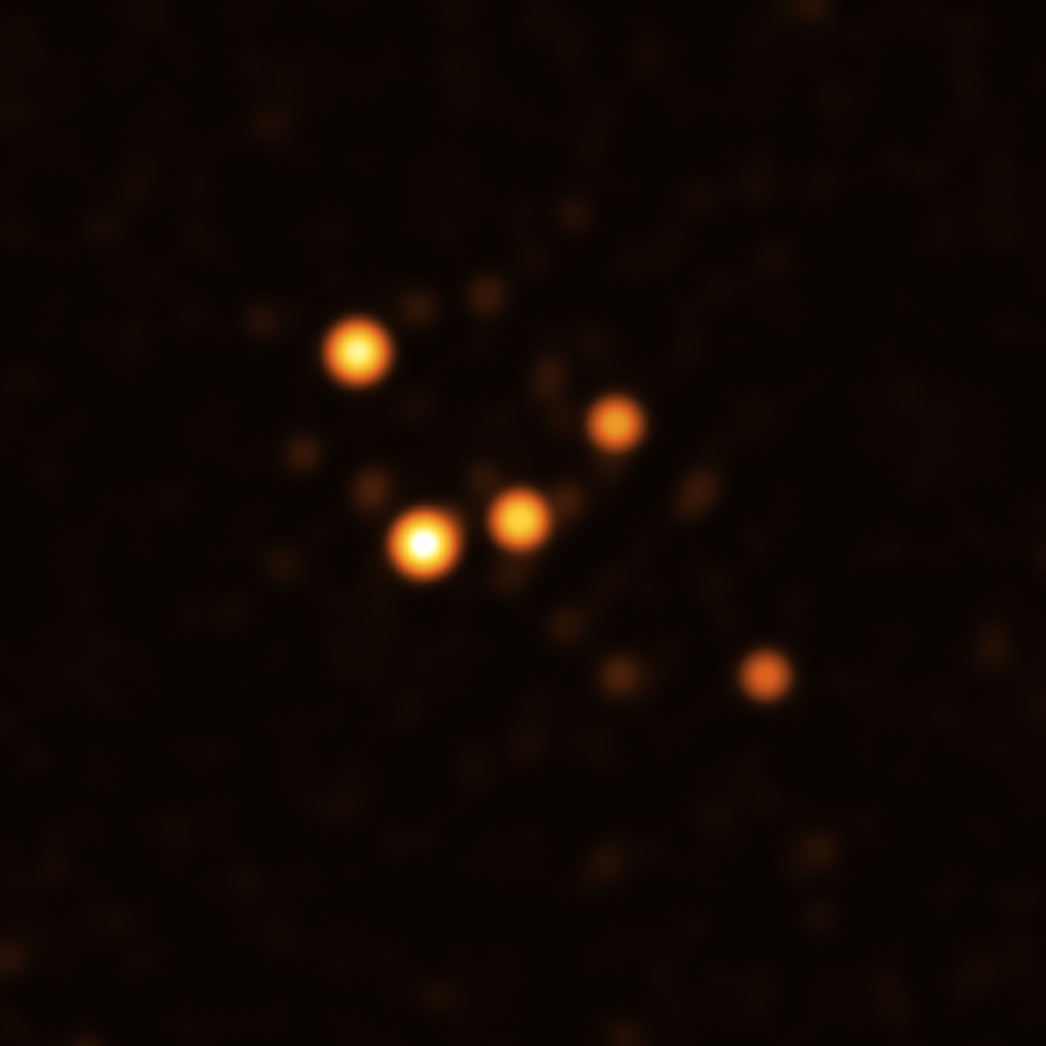

Stars around Sgr A* in June 2021

This image show stars orbiting very close to Sgr A* (centre), the supermassive black hole at the heart of the Milky Way. They were obtained with the GRAVITY instrument on ESO’s Very Large Telescope Interferometer (VLTI) at the end of June 2021.

Credit: ESO/GRAVITY collaboration